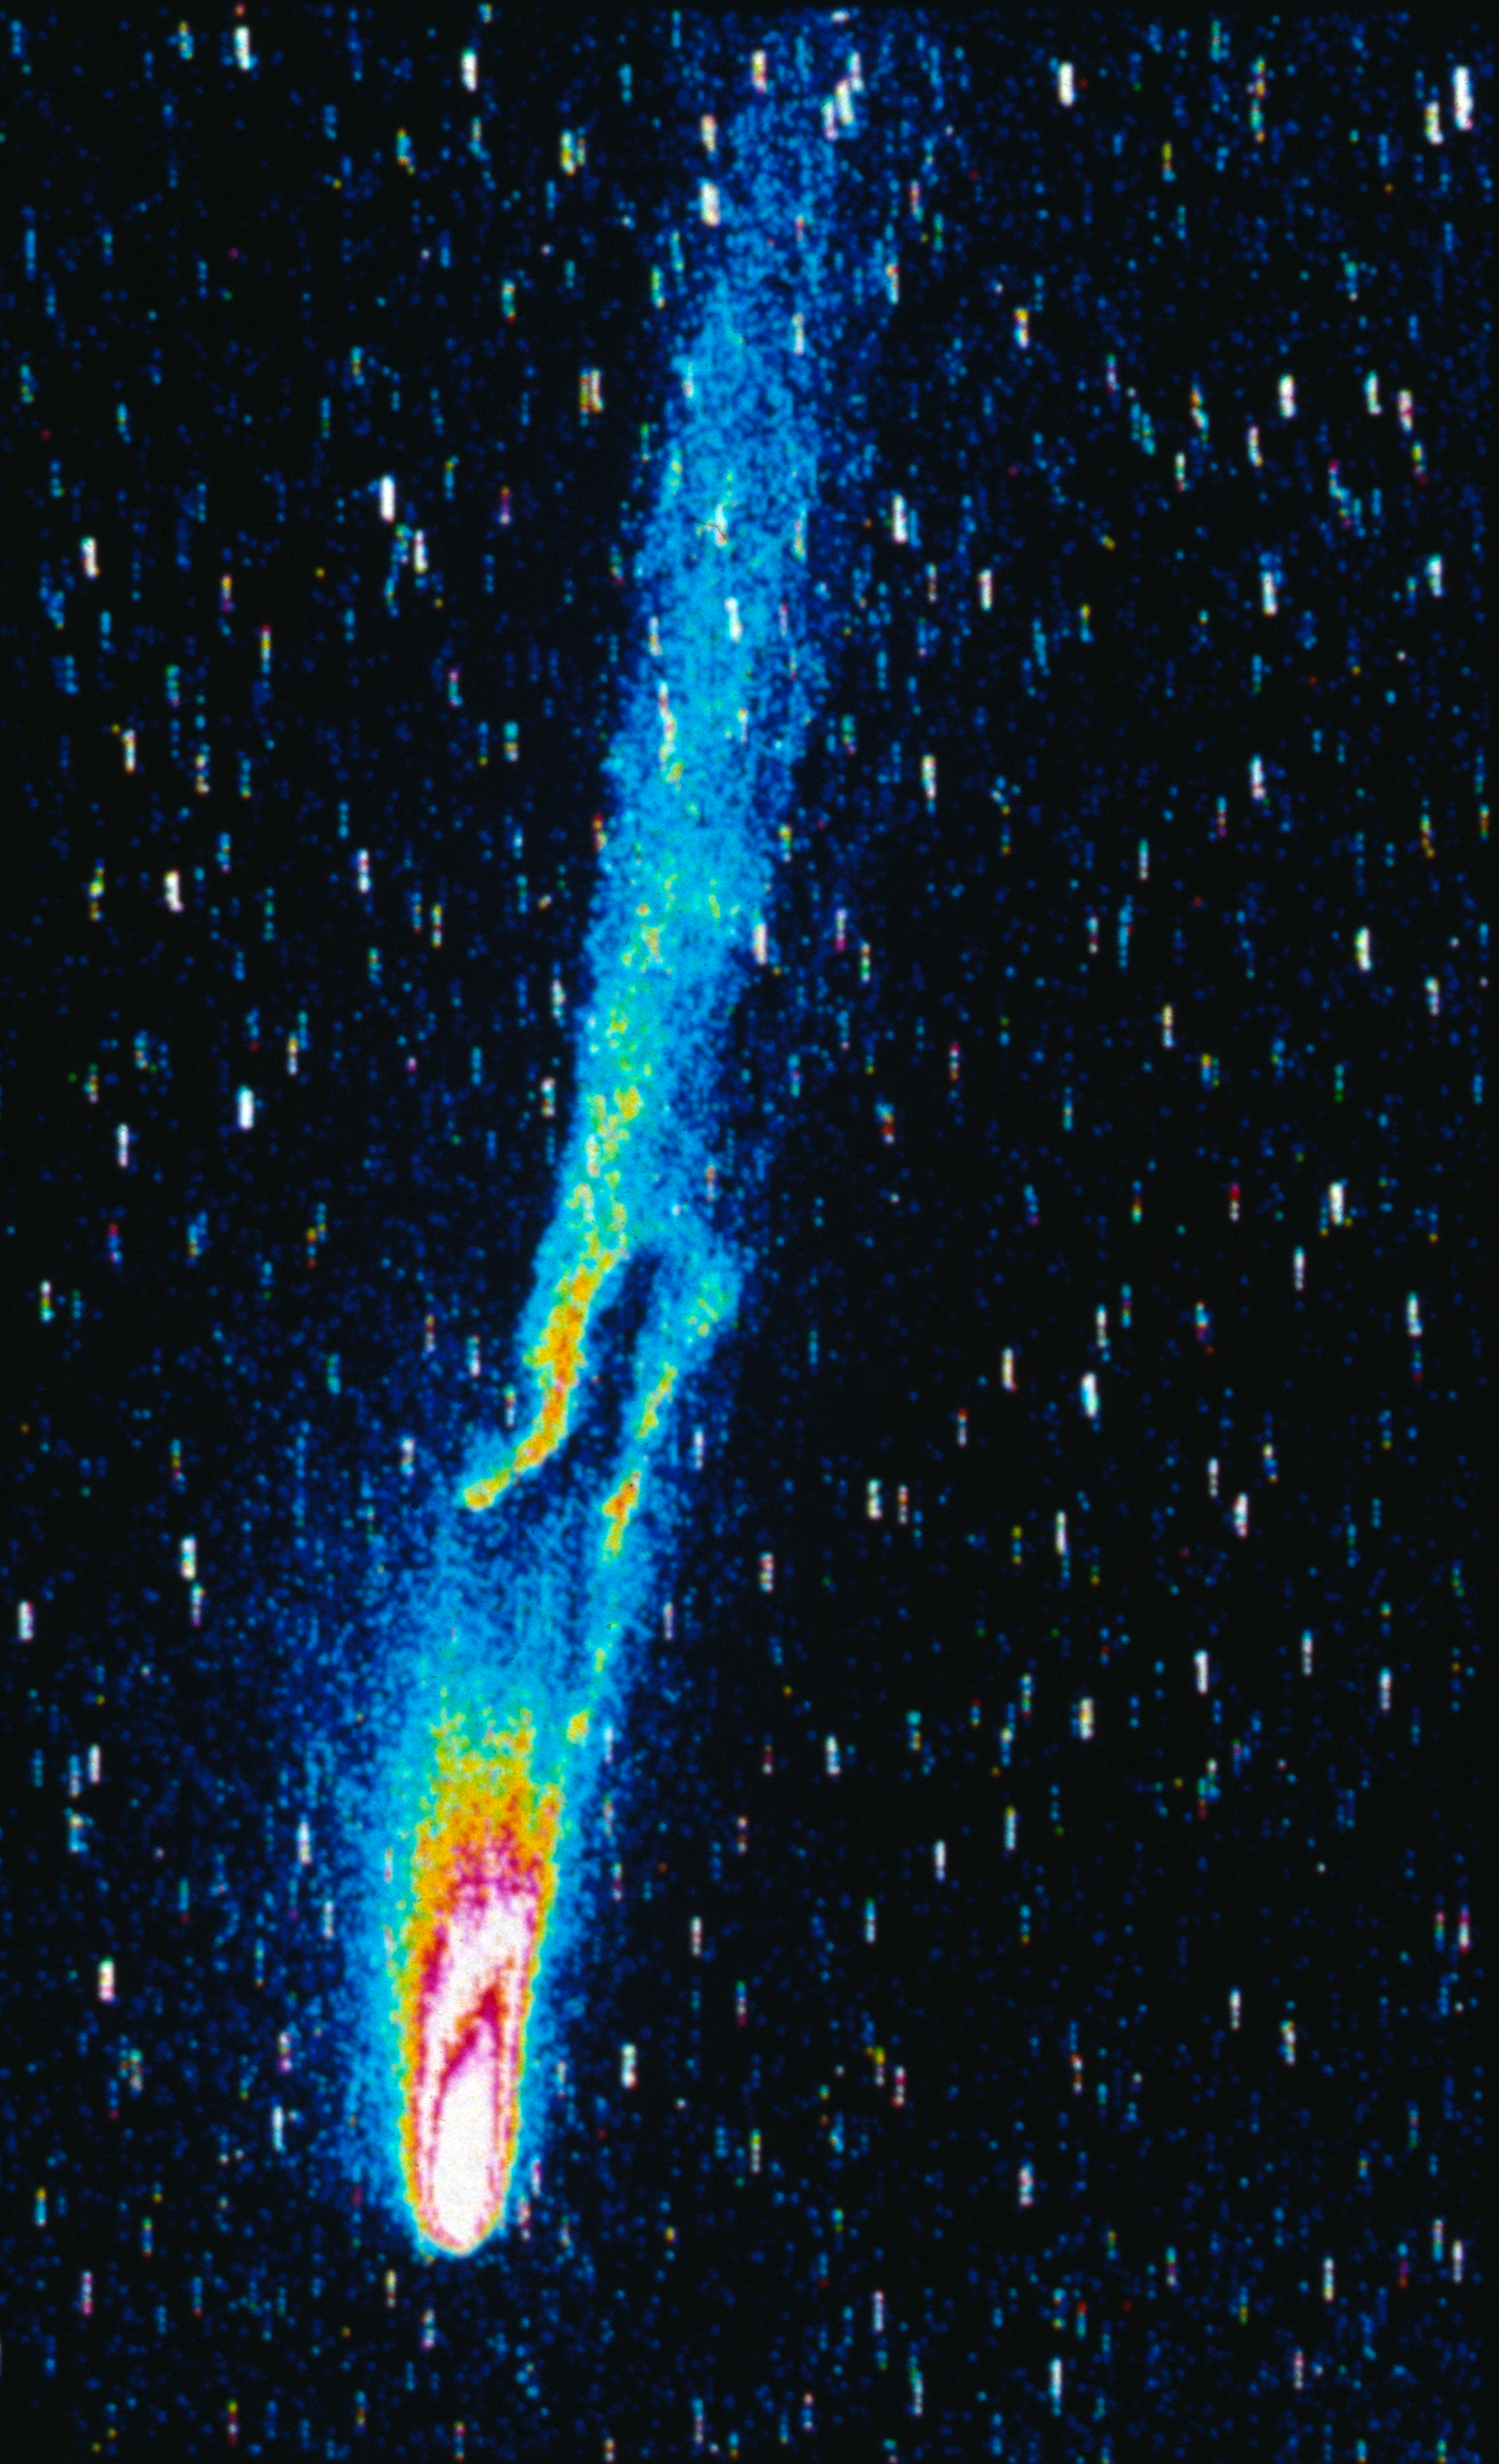

Halley's comet

This stunning image was captured by ESO's very own Wide Field Camera.

Halley is the only short-period comet that is clearly visible to the naked eye from Earth, and thus the only naked-eye comet that might appear twice in a human lifetime.

Credit: ESO